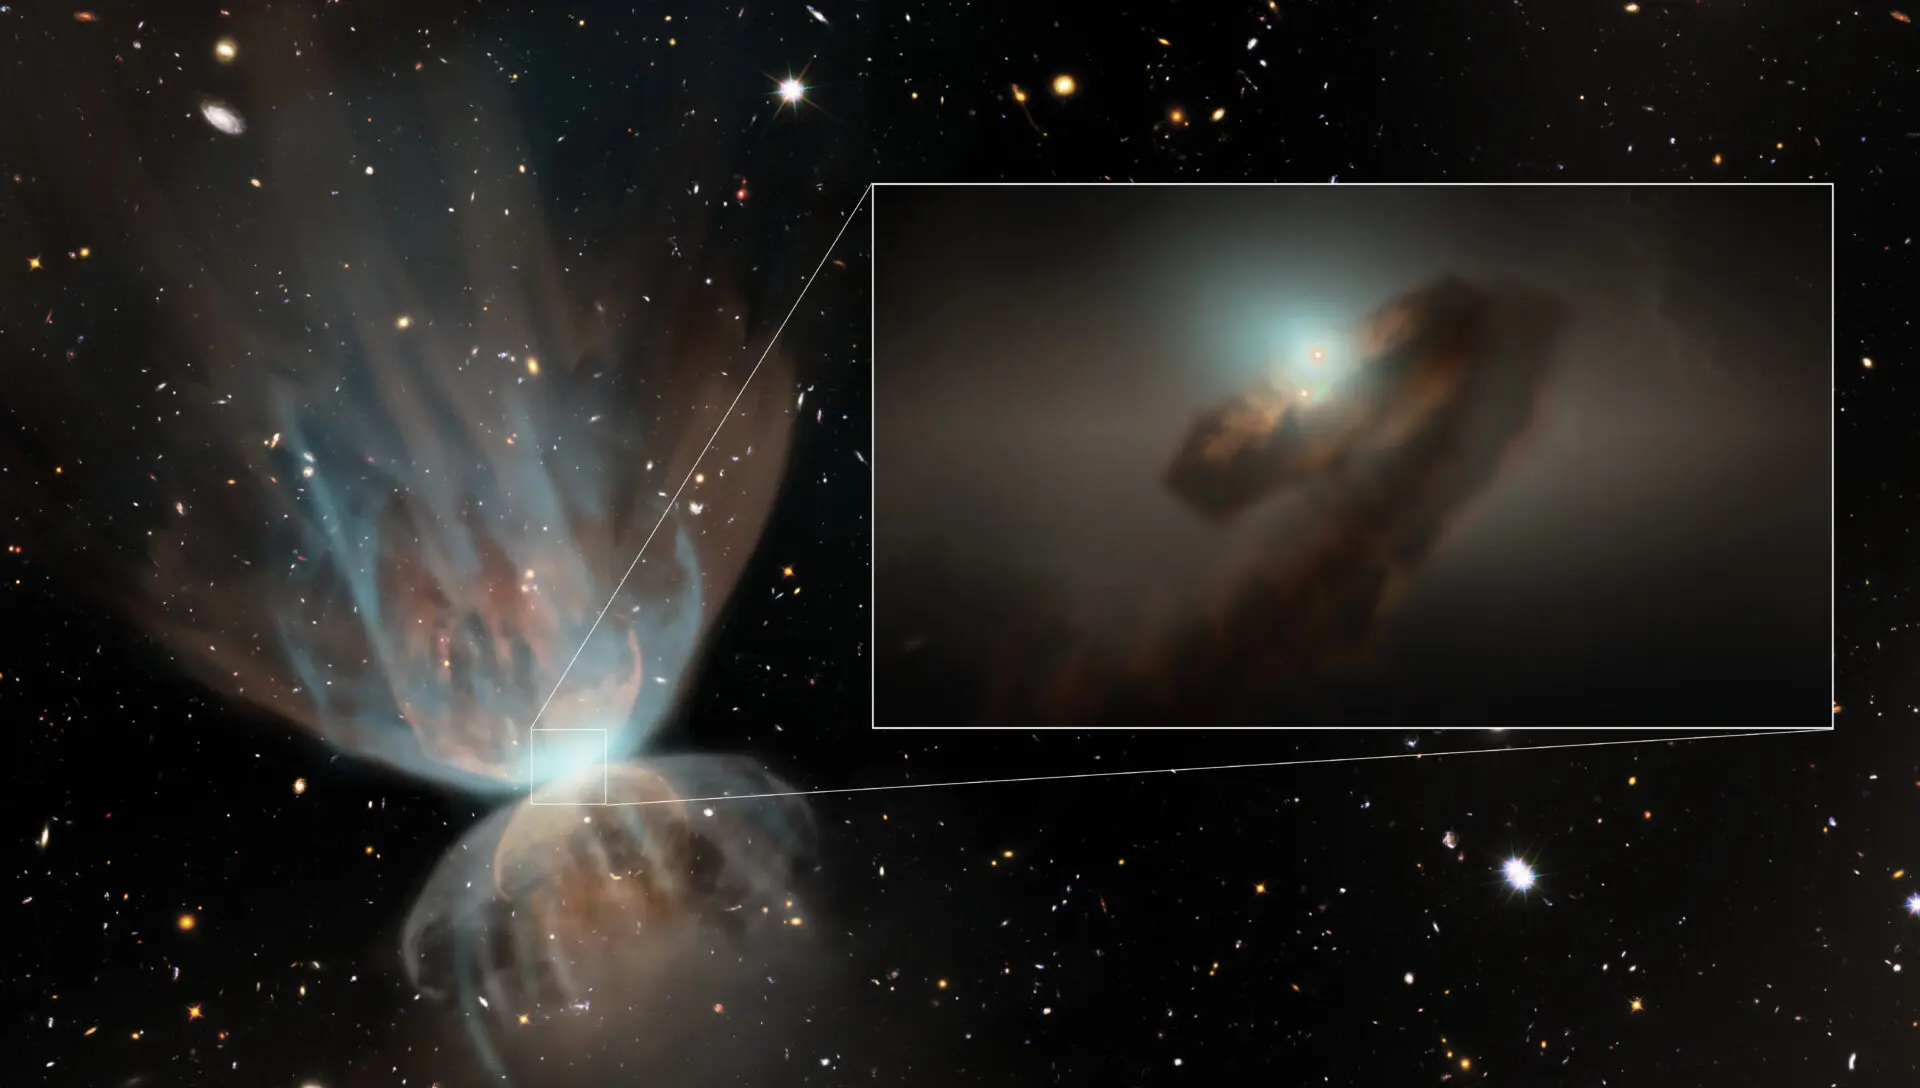

Artist's impression of the large-scale view of FU~Ori

Artist's impression of the large-scale view of FU~Ori. The image shows the outflows produced by the interaction between strong stellar winds powered by the outburst and the remnant envelope from which the star formed. The stellar wind drives a strong shock into the envelope, and the CO gas swept up by the shock is what the new ALMA revealed.

Credit: NSF/NRAO/S. Dagnello